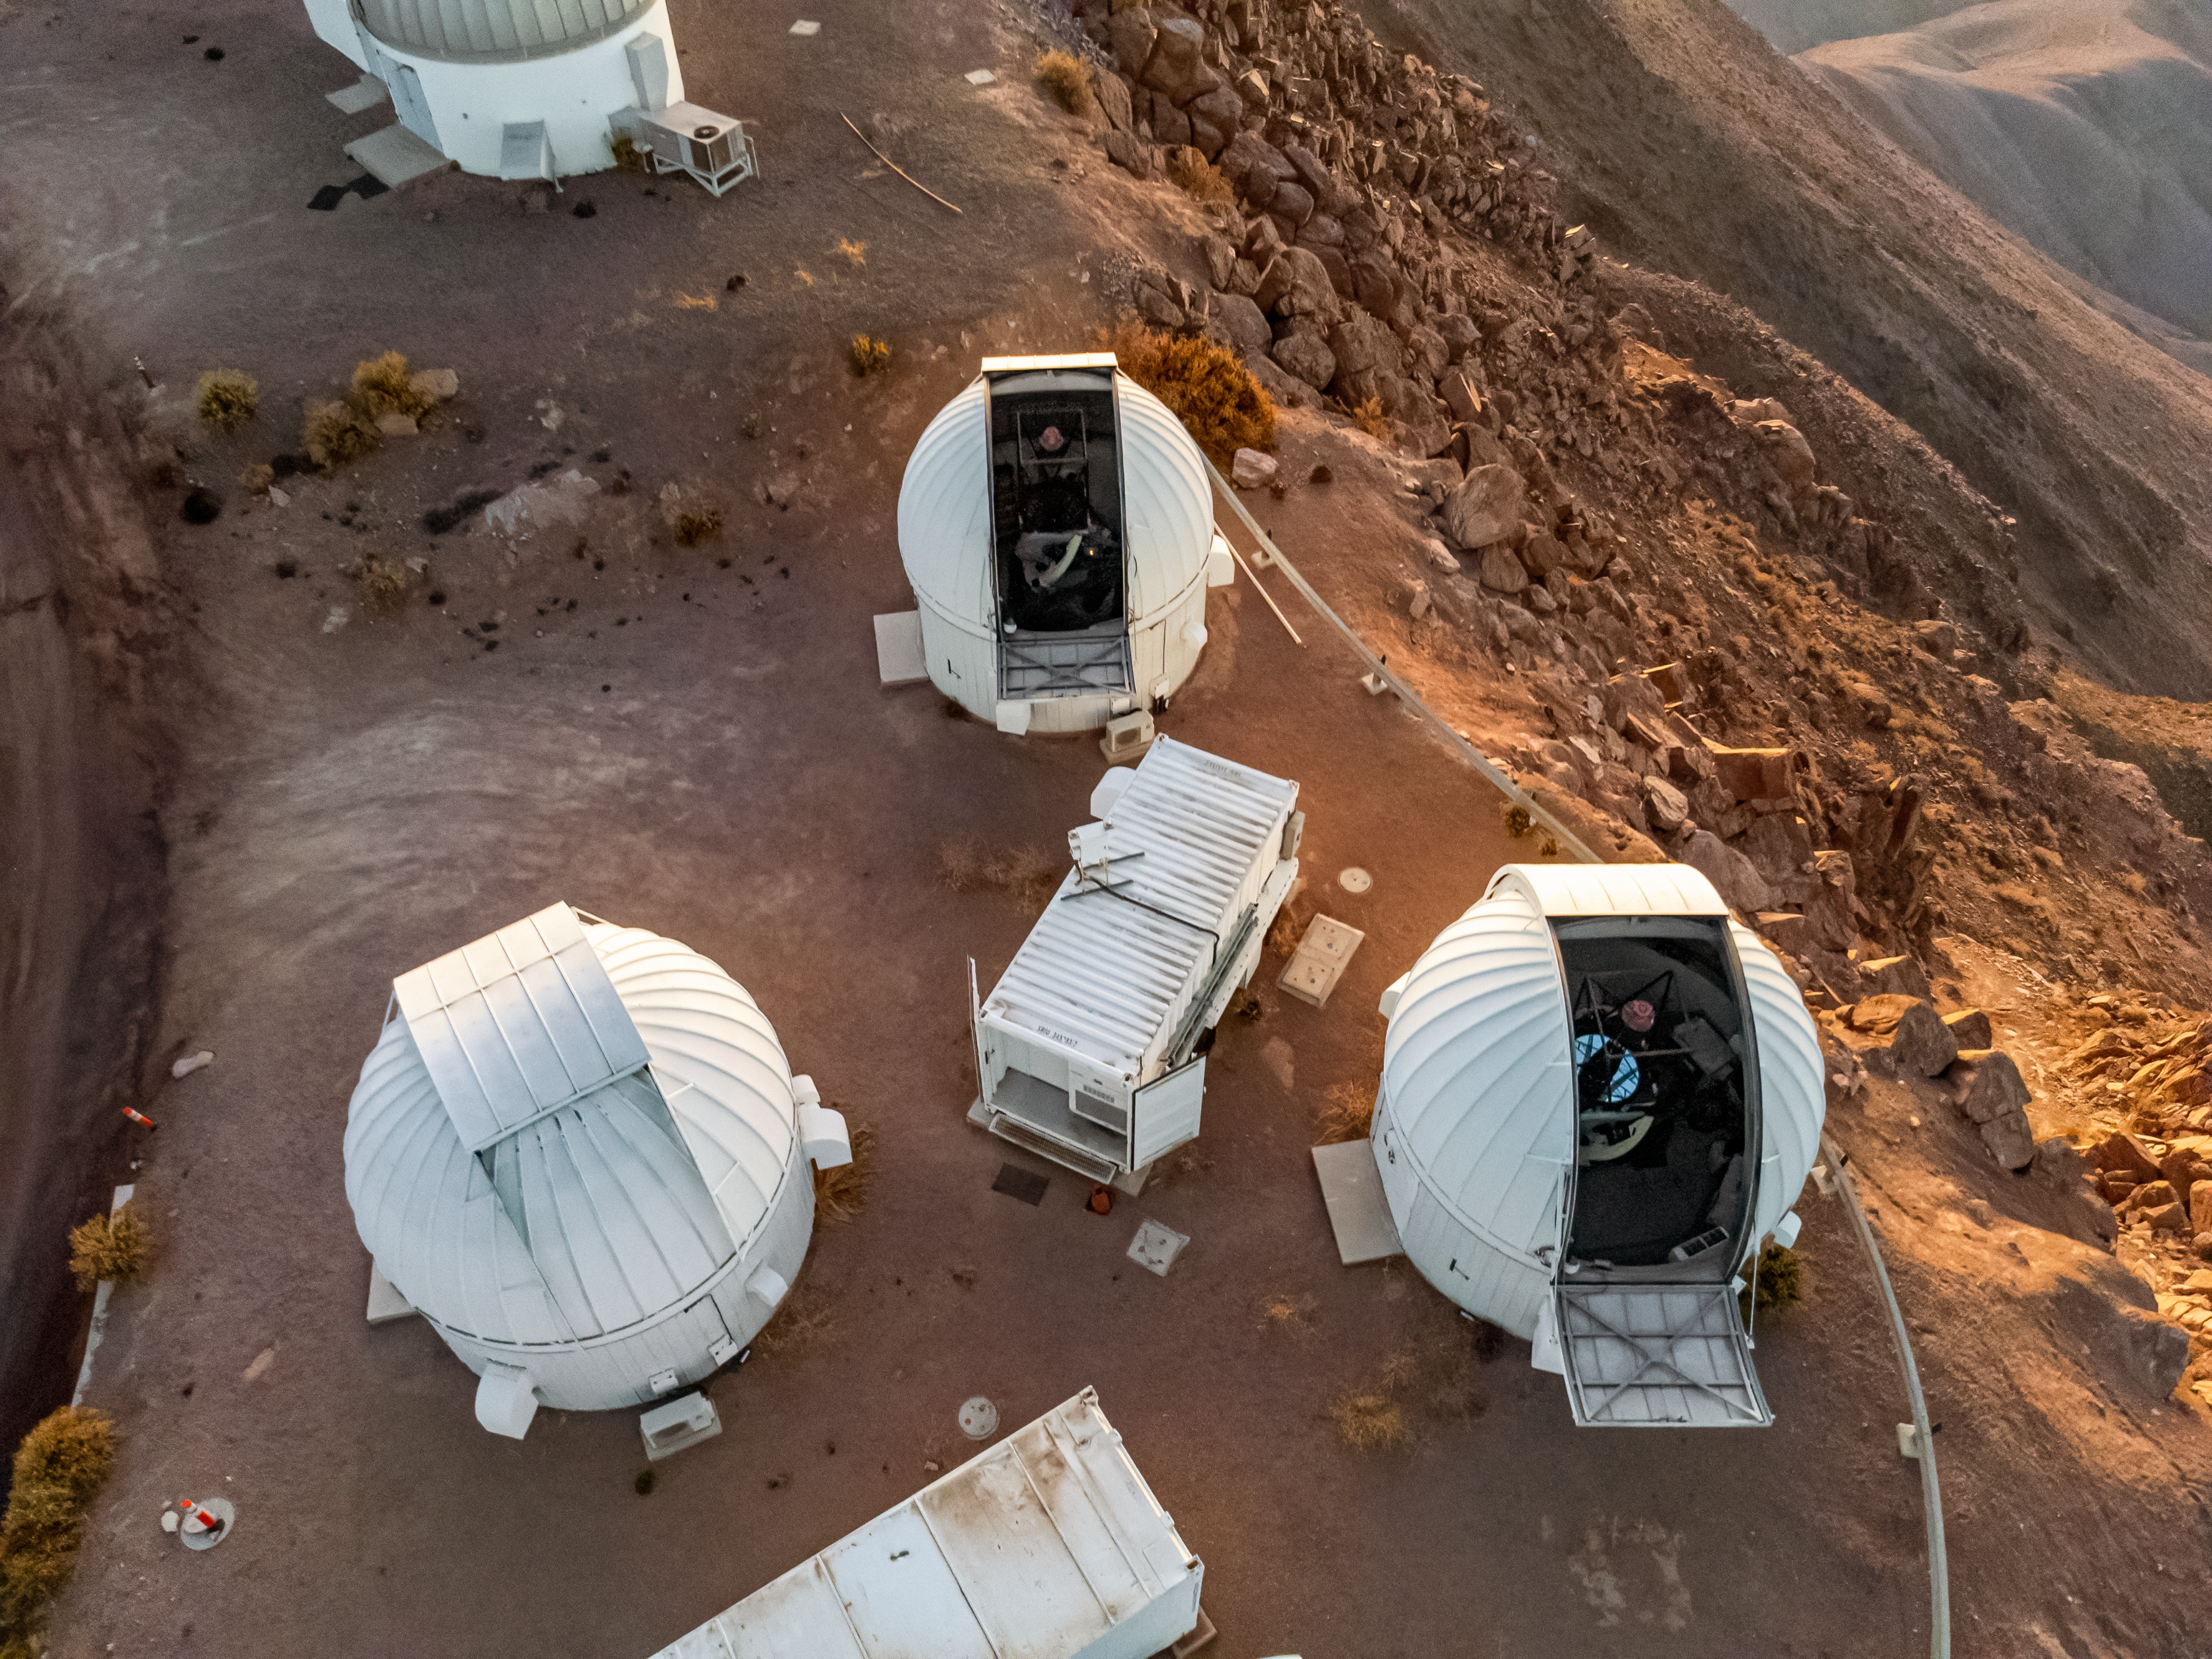

Las Cumbres Observatory 1-meter Telescopes at CTIO

Aerial view of the three Las Cumbres Observatory 1-meter Telescopes located at Cerro Tololo Inter-American Observatory (CTIO), a Program of NSF NOIRLab, in Chile.

Credit: CTIO/NOIRLab/NSF/AURA/T. Matsopoulos